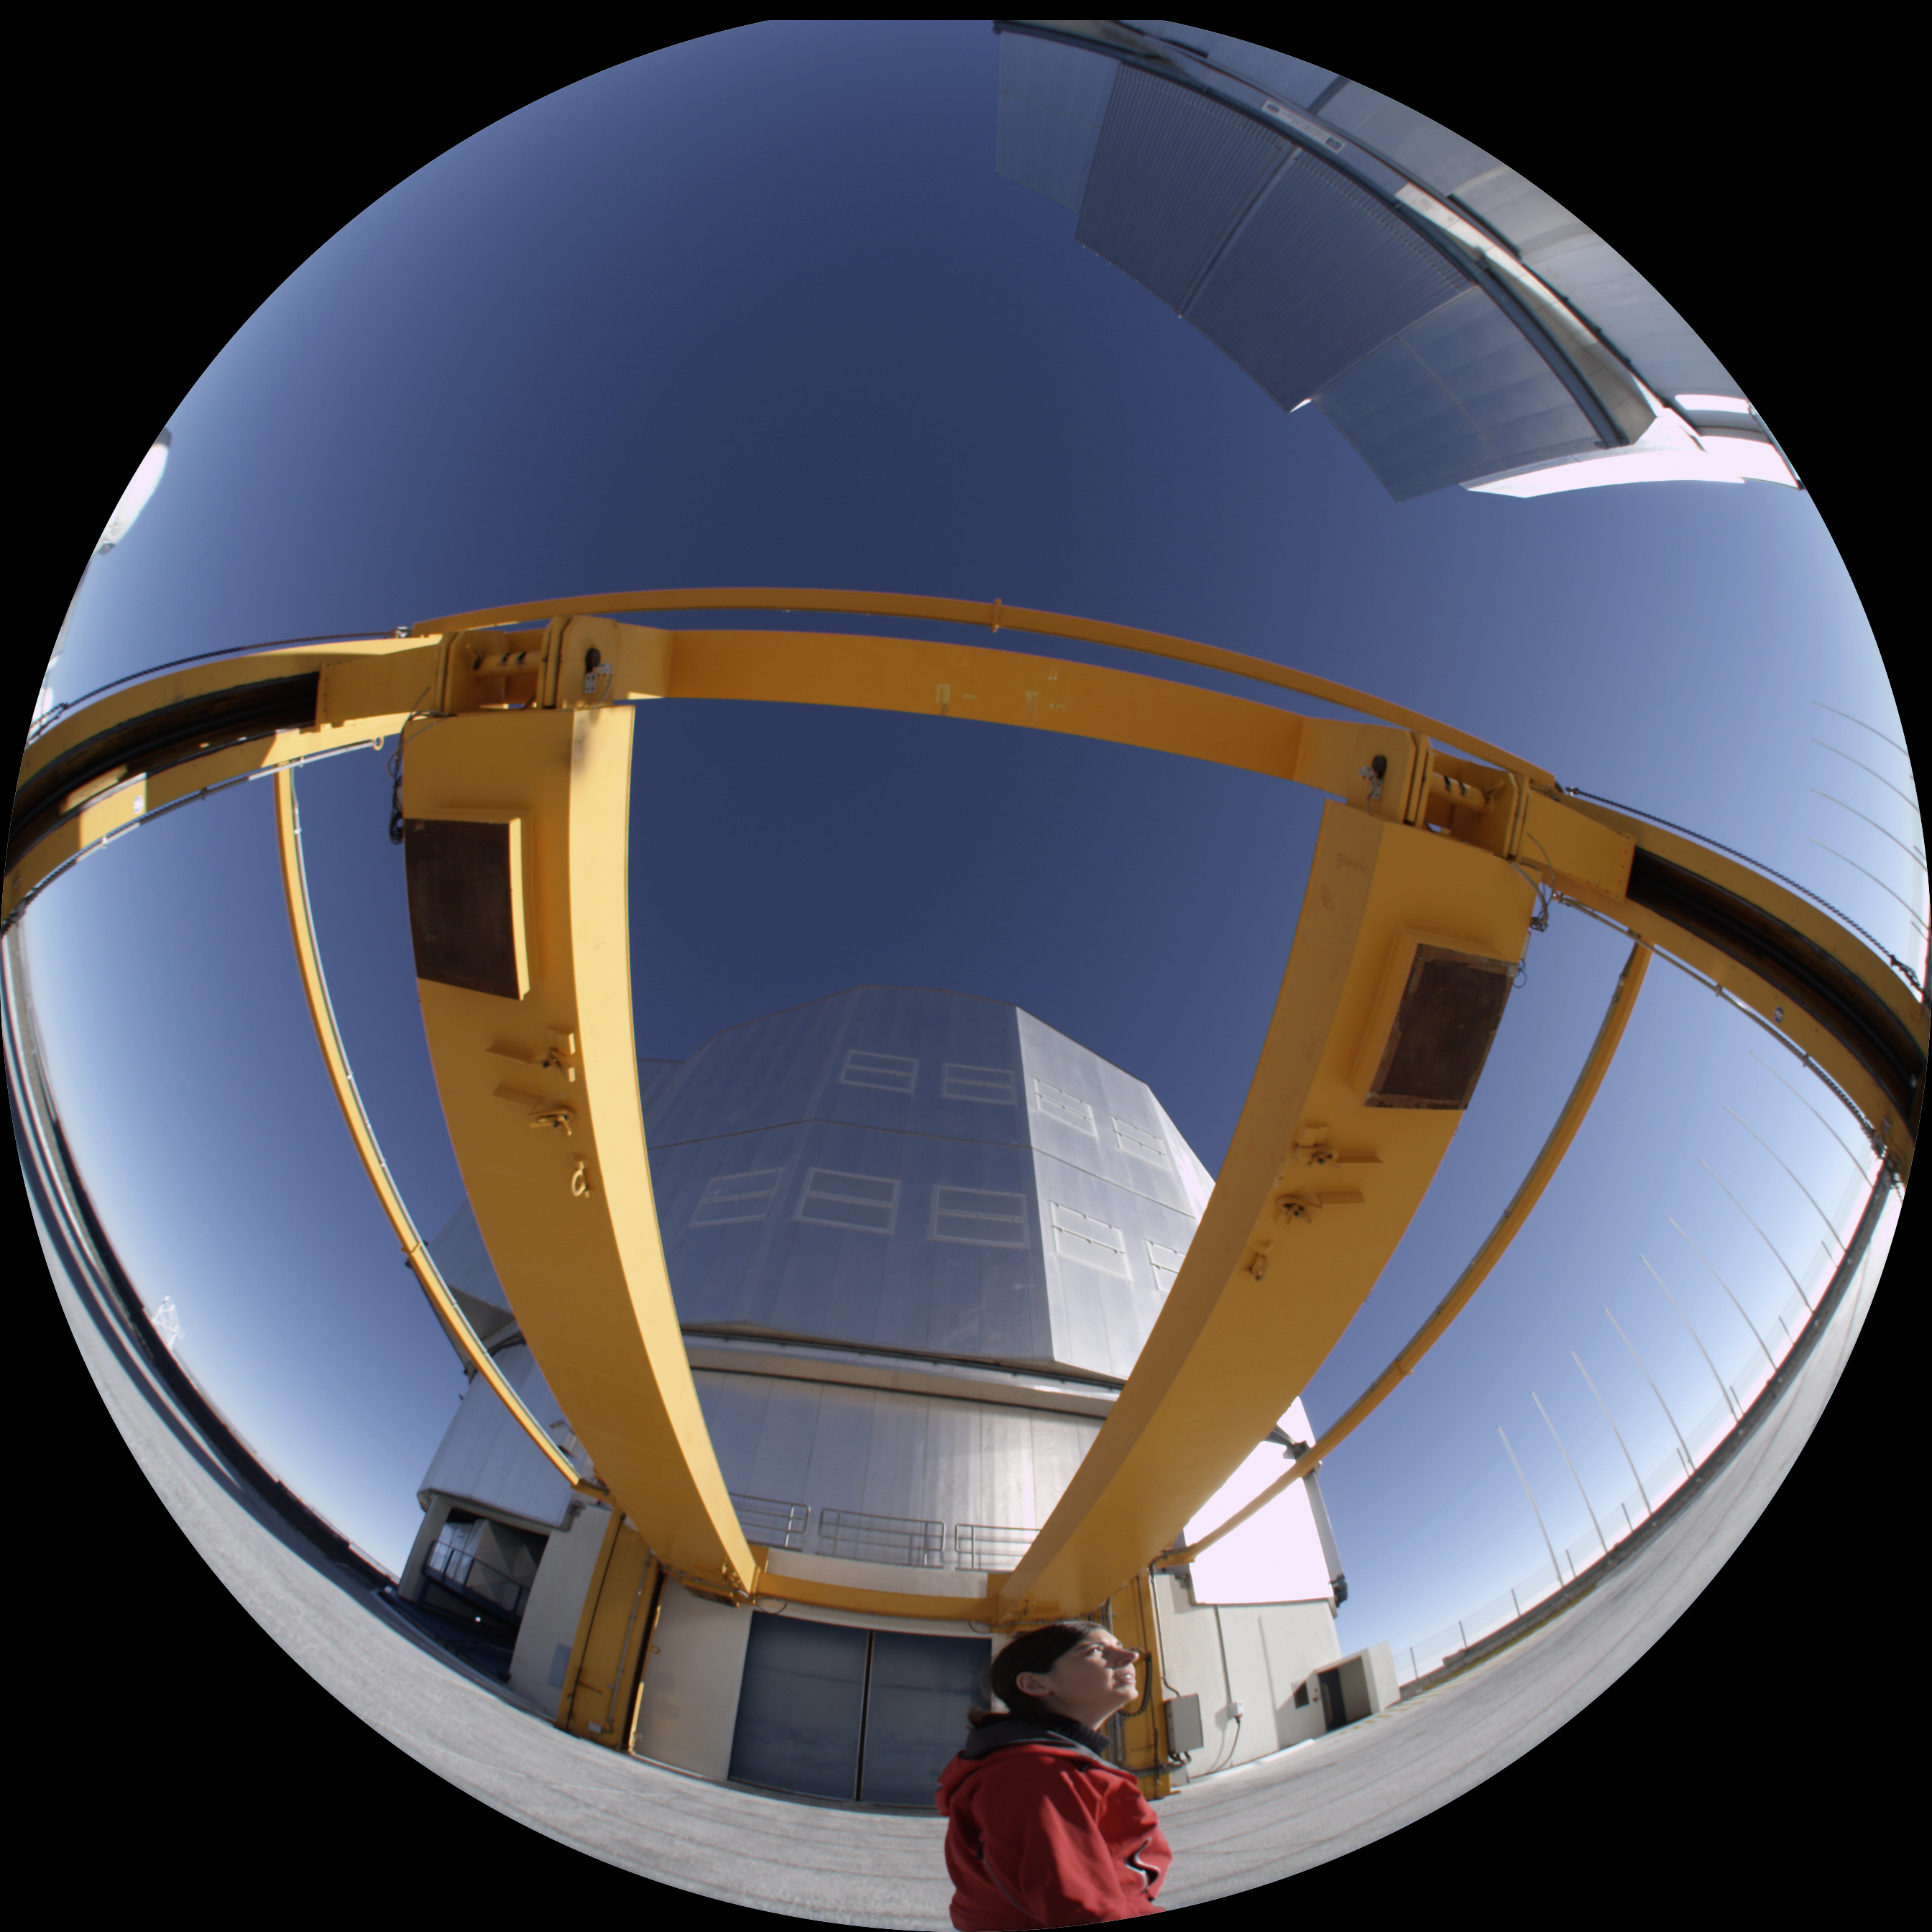

Water — A Cosmic Adventure production

This fish-eye image shows a moment of the production of the planetarium show Water — A Cosmic Adventure, at ESO’s Very Large Telescope (VLT) facilities on Cerro Paranal, in Chile.

Credit: ESO